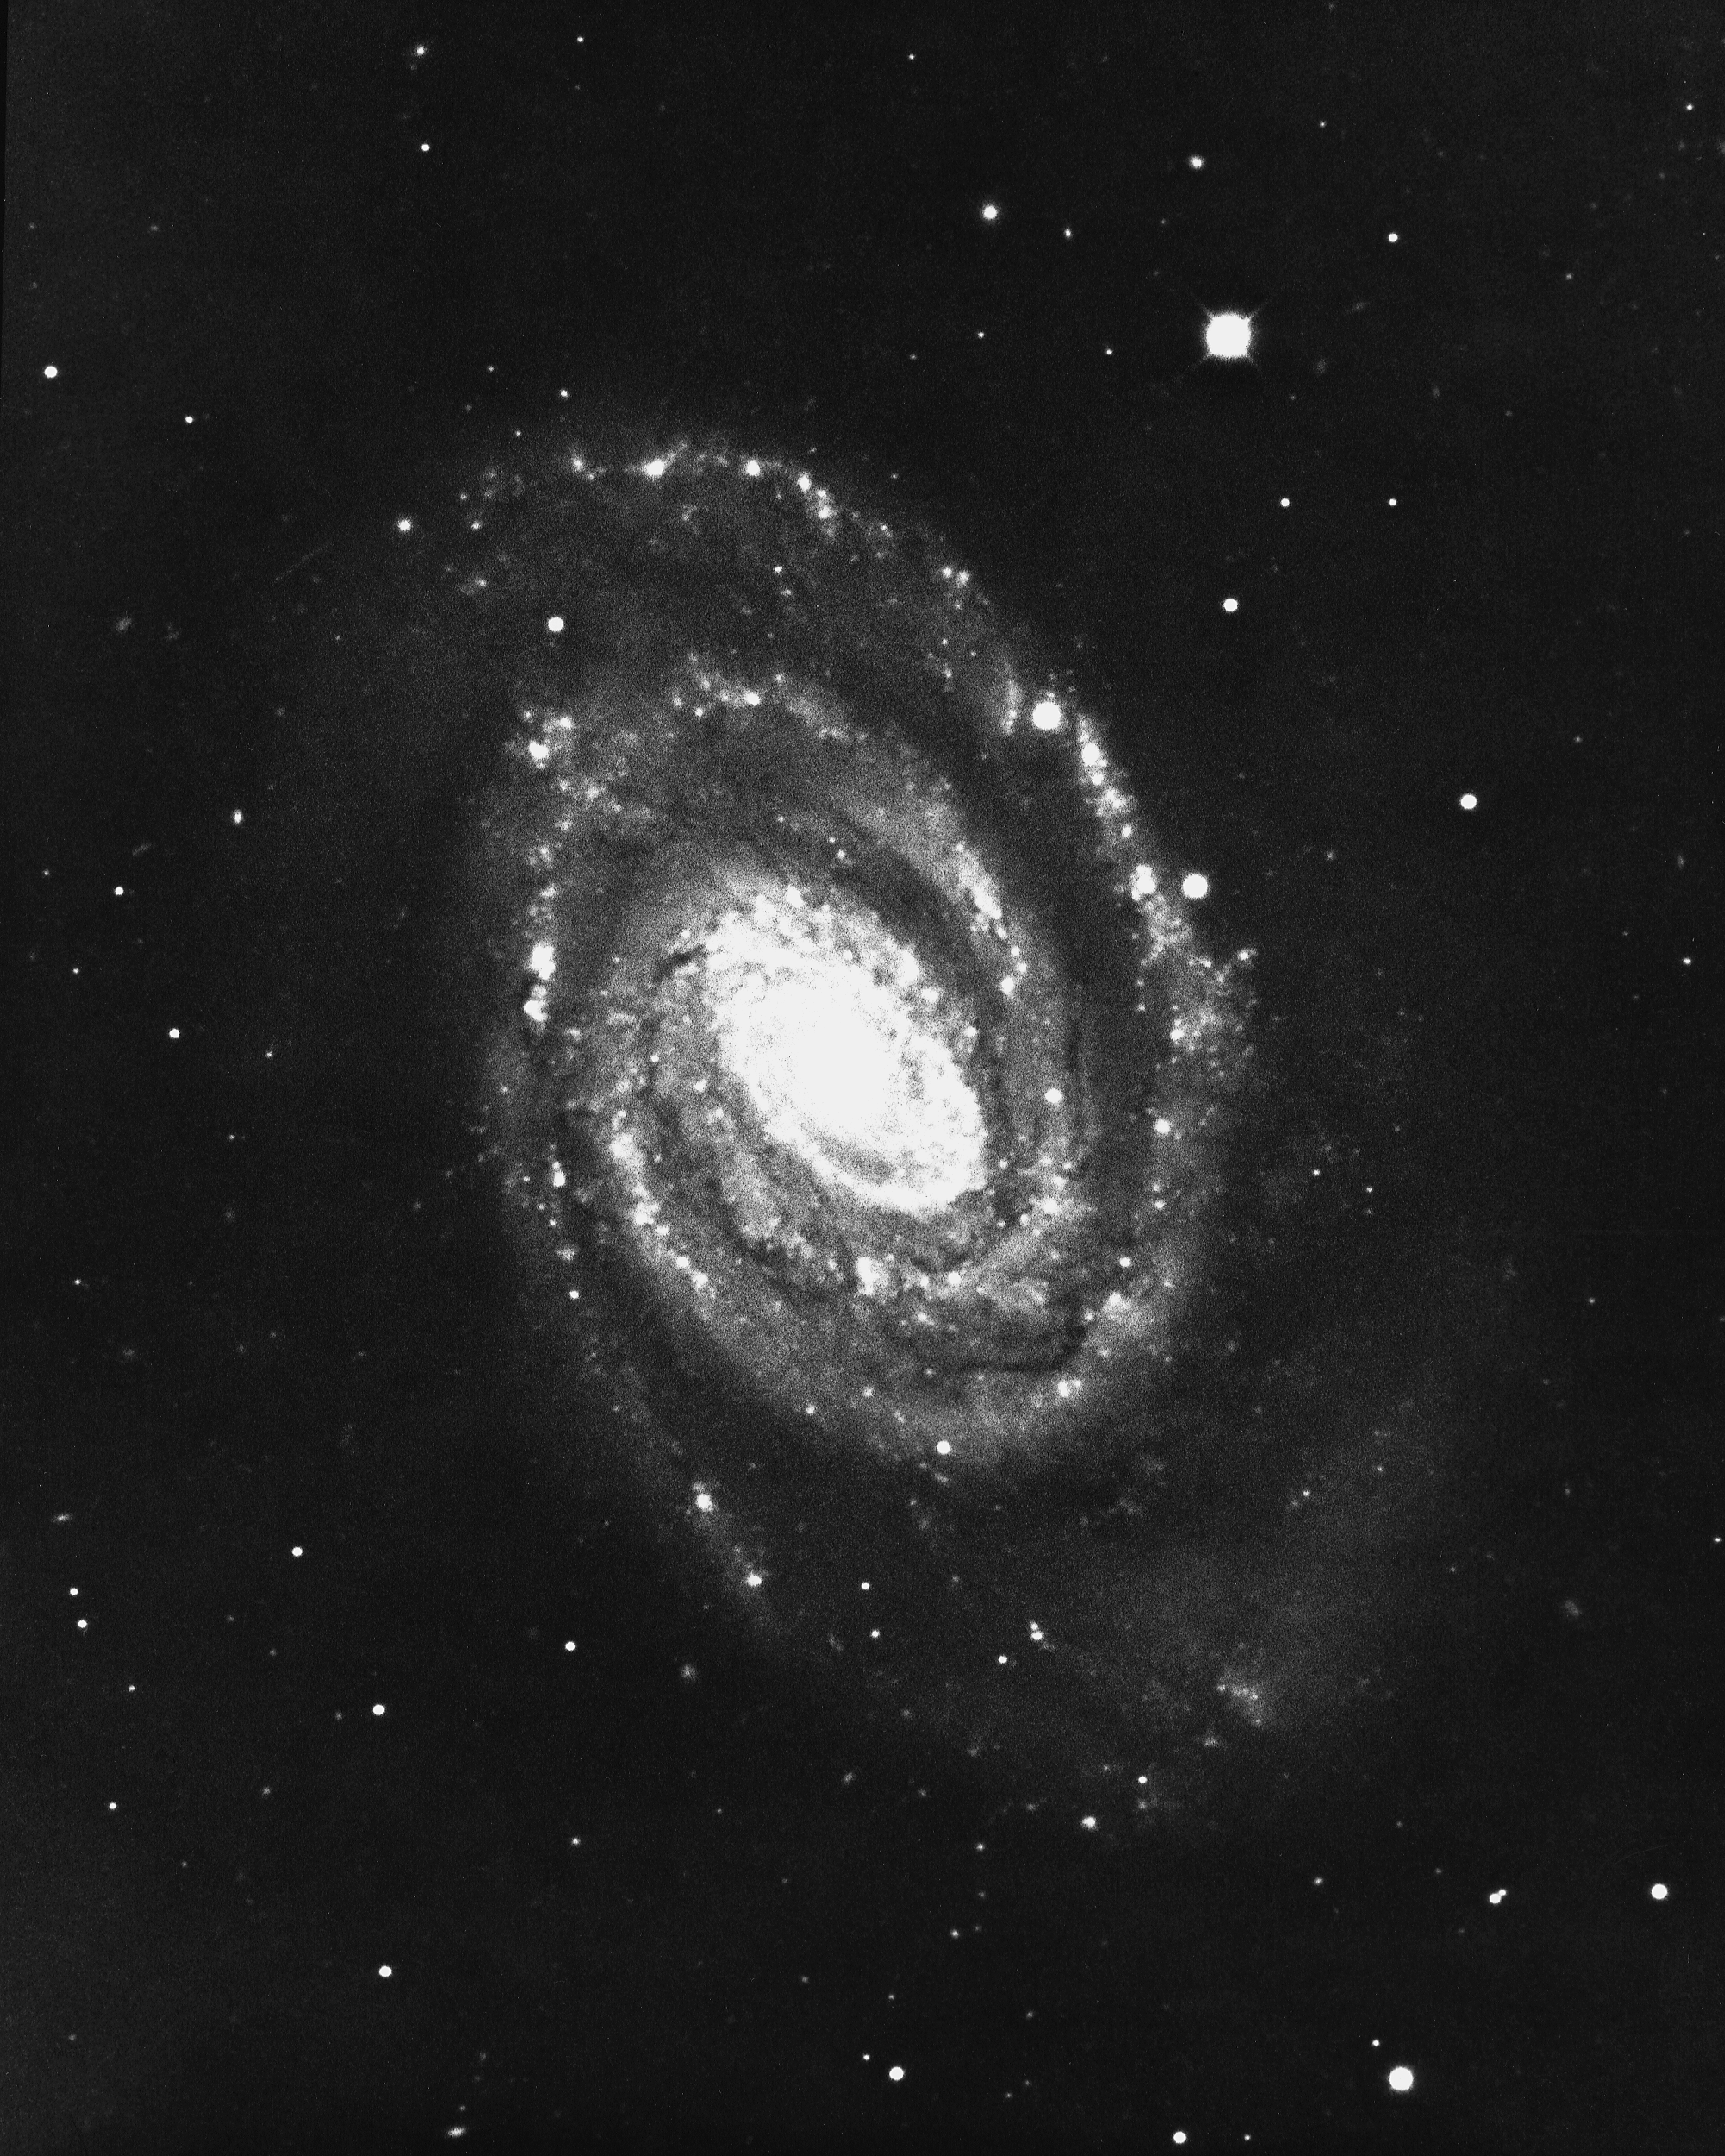

NGC 5364 in Virgo

The type Sb/Sc peculiar spiral galaxy NGC5364, in the constellation Virgo, was imaged by the KPNO 4-meter Mayall telescope in 1975.

Credit: NOIRLab/NSF/AURA